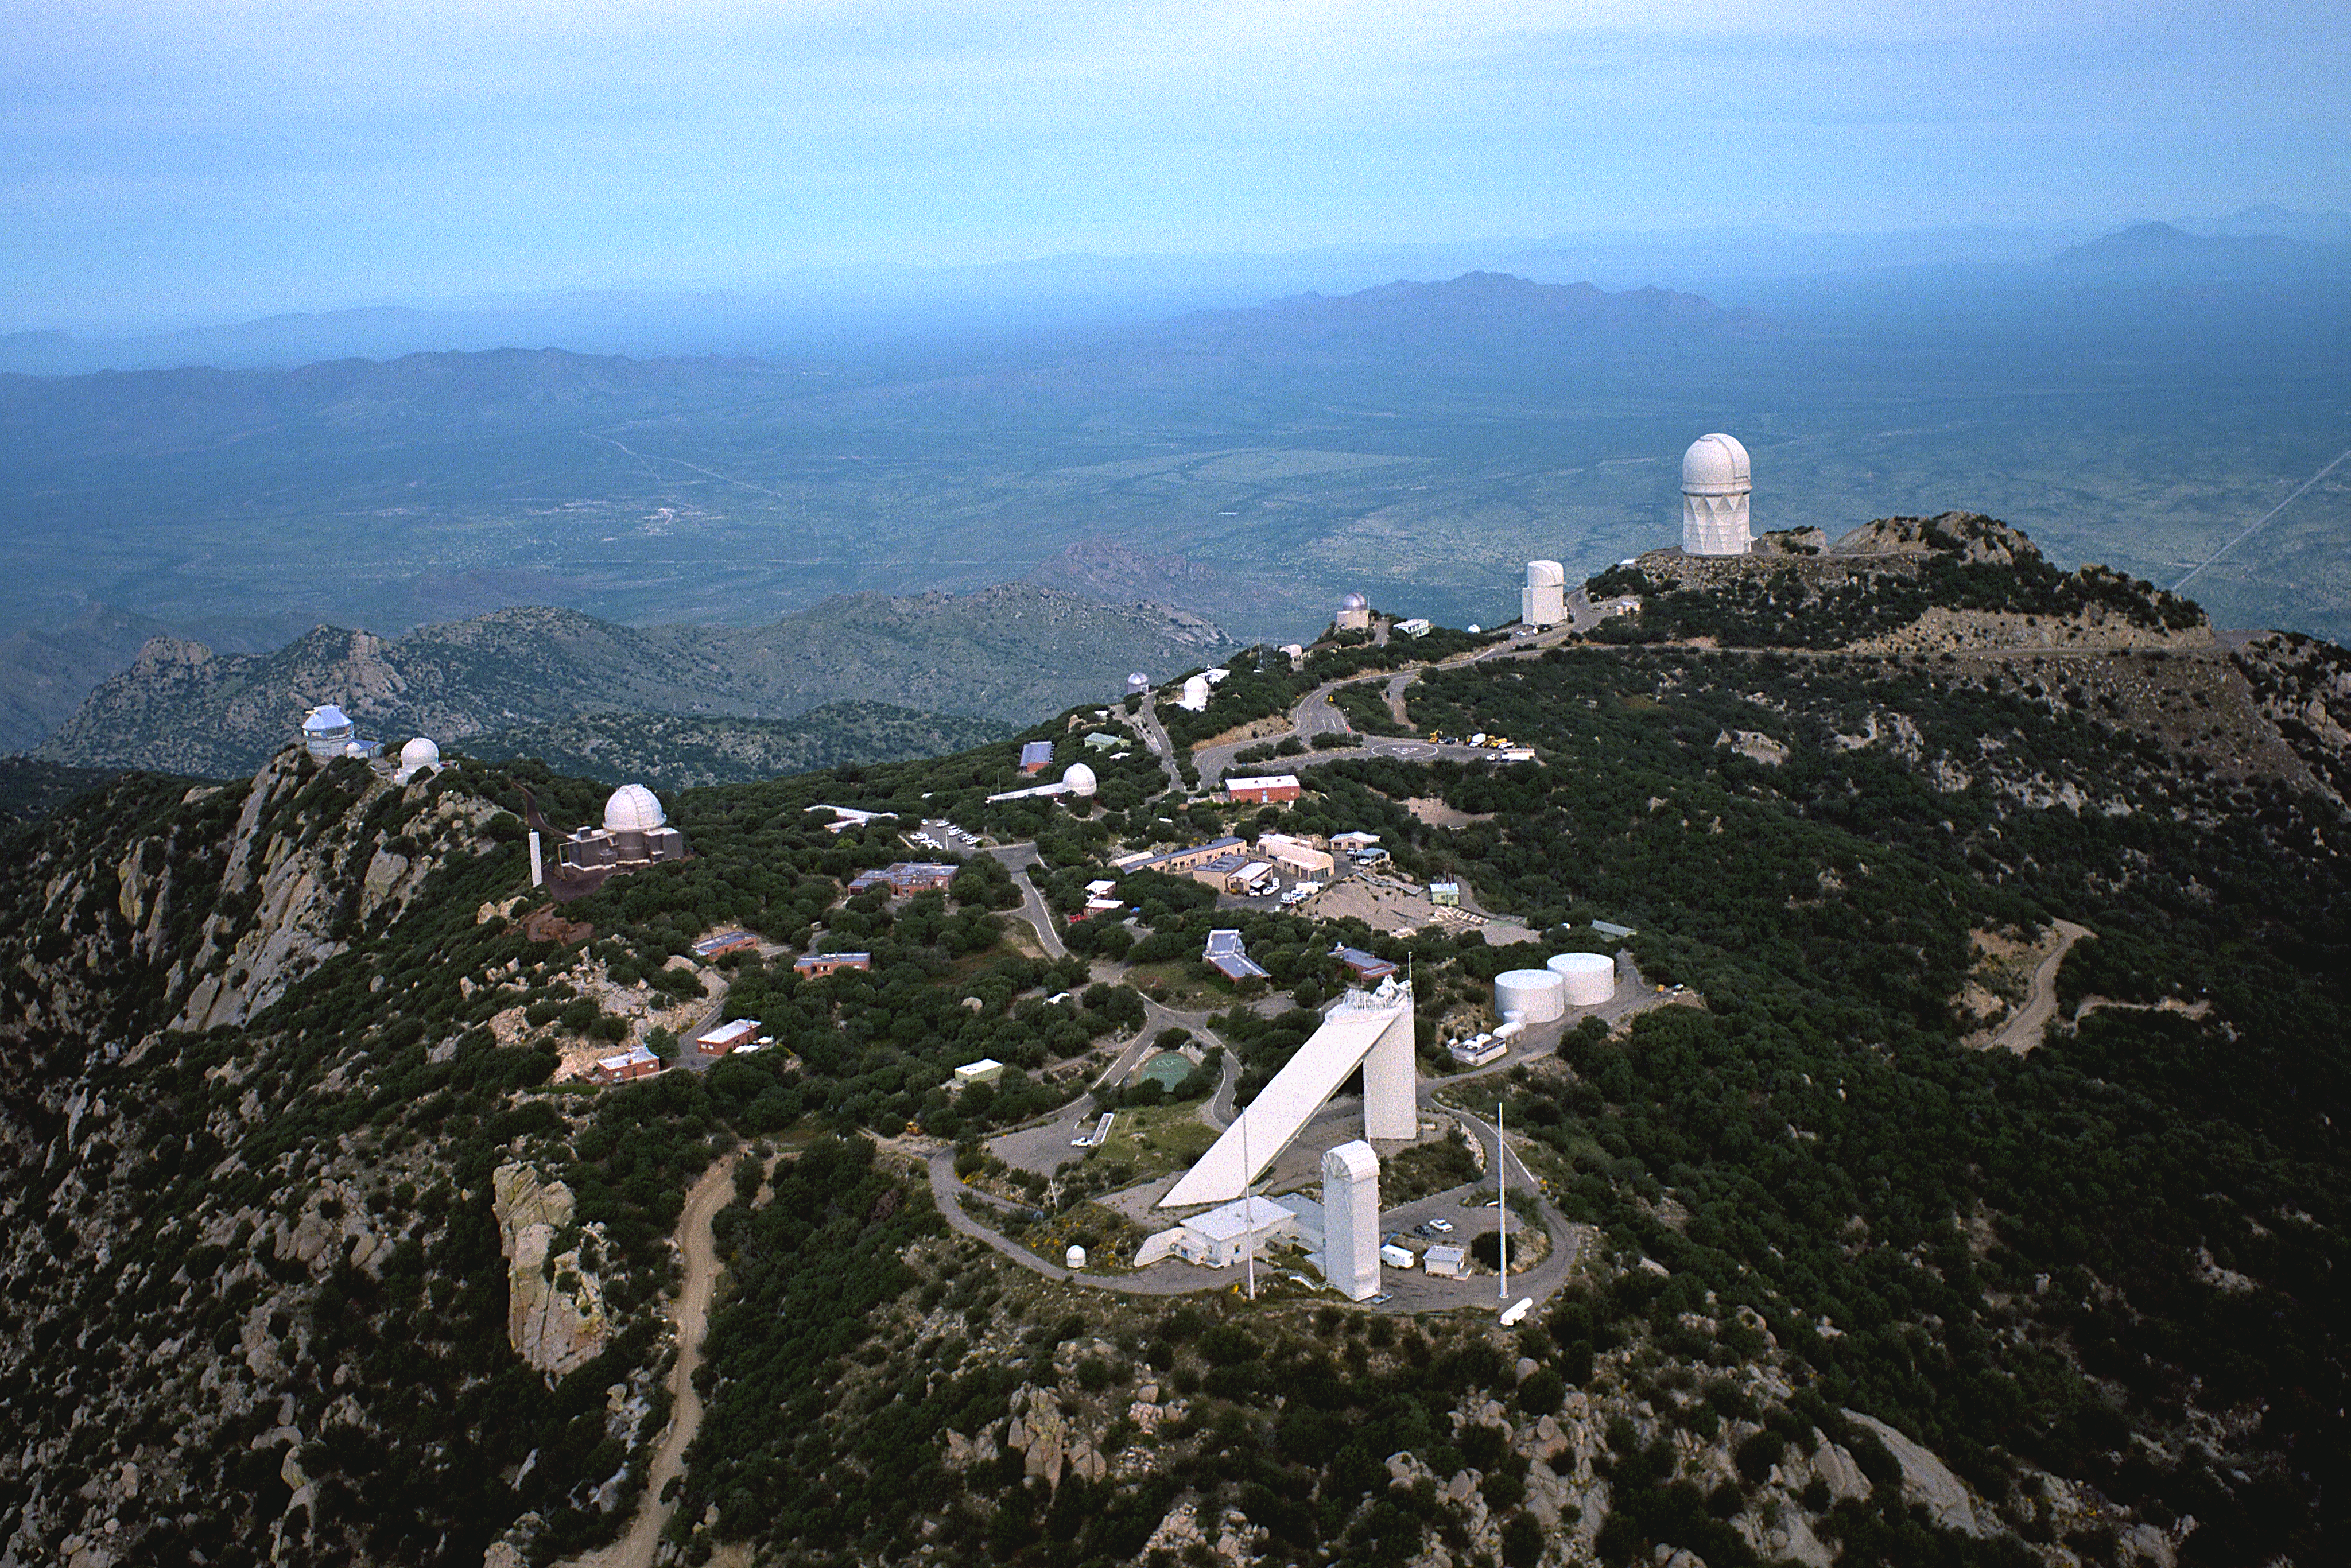

Kitt Peak National Observatory

This 1993 aerial photograph of the Kitt Peak mountain, some 50 miles WSW of Tucson, Arizona, shows the current state of the large collection of telescopes maintained and operated by the National Optical Astronomy Observatories, along with some `client' telescopes owned by other groups and supported to various extents by NOAO. A variety of aerial views can be found under the facilities category.

At the far right, dominating the mountain, we see the 4-meter Mayall Telescope. Its actual diameter, defined in pre-metric days, is 158 inches. Just to its left is an unusual cylindrical building, rather different from the traditional telescope dome, housing the 90-inch telescope operated by the University of Arizona. Continuing to the left, there is a 0.9-meter (36-inch) telescope operated by the University of Arizona SpaceWatch program, whose function is to find and study near-Earth asteroids. SpaceWatch has a new 1.8-meter telescope built after this picture was taken.

At the far left, we see the new 3.5-meter WIYN telescope, which represents an innovative approach to the creation of new facilities. Construction was funded by Wisconsin, Indiana, and Yale Universities, with contributions from NOAO which also operates the telescope in return for 40% of the available time. This time is made available to the US astronomical community on the basis of scientific merit, as has always been the case with the NOAO telescopes.

Moving to the right from the WIYN site, we see a dome which formerly housed a 16-inch telescope, which was moved to the Visitors' Center as a permanent exhibit after it stopped being used for scientific research. Instead of a small group of astronomers, it is now seen by the many hundreds of people who visit the mountain top each week. The next dome houses a 0.9-meter (36-inch) telescope, which is used mostly for imaging (many of the pictures in the NOAO collection were taken at this telescope). Moving along, there is a larger dome, accompanied by a slender tower to the left, which is home to the 2.1-meter (84-inch) telescope, used for both imaging and spectroscopy. The slender tower is part of a special auxiliary system which, coupled with a separate mirror housed in the rectangular shed visible to its right, enables spectroscopic work to be performed independently of the main telescope, when convenient, effectively making the 2.1-meter `telescope' a dual observing facility. This separate system feeds light to the Coude Spectrograph, a large instrument built into the square building underneath the mirror shed: for obvious reasons, this is known as the Coude Feed telescope.

The large triangular building in the foreground is the McMath-Pierce Solar Facility, the world's largest solar telescope and containing a complex of mirrors and instruments devoted to studying our nearest star, the Sun. In front of the McMath-Pierce telescope is the Vacuum Telescope , which contains a giant vacuum chamber running almost the full height of the building, which keeps image motion to a minimum and thus enables very crisp images of the Sun. This telescope produces pictures of the magnetic field strength and other physical parameters characterising the solar surface, across the full width of the Sun's disk.

In center frame, at the back of the mountain in this picture, are two more telescopes. The white dome belongs to the Burrell Schmidt telescope of the Case Western Reserve University's Warner and Swasey Observatory. The silver dome is the 0.9-meter telescope of the Southeastern Association for Research in Astronomy (SARA), intended eventually to be a fully automated, computer controlled facility, principally for accurate measurement of the brightnesses of stars (still an important area of astronomical research: there are, after all, rather a lot of stars). Lower down is the 1.3-meter (50-inch) telescope, formerly a dedicated infrared telescope, but now closed due to budget restrictions.

Evident throughout the picture are the facilities needed to support the large collection of telescopes - water supply, mechanical maintenance, sleeping quarters and cafeteria, office space, and so on.

Credit: NOIRLab/NSF/AURA